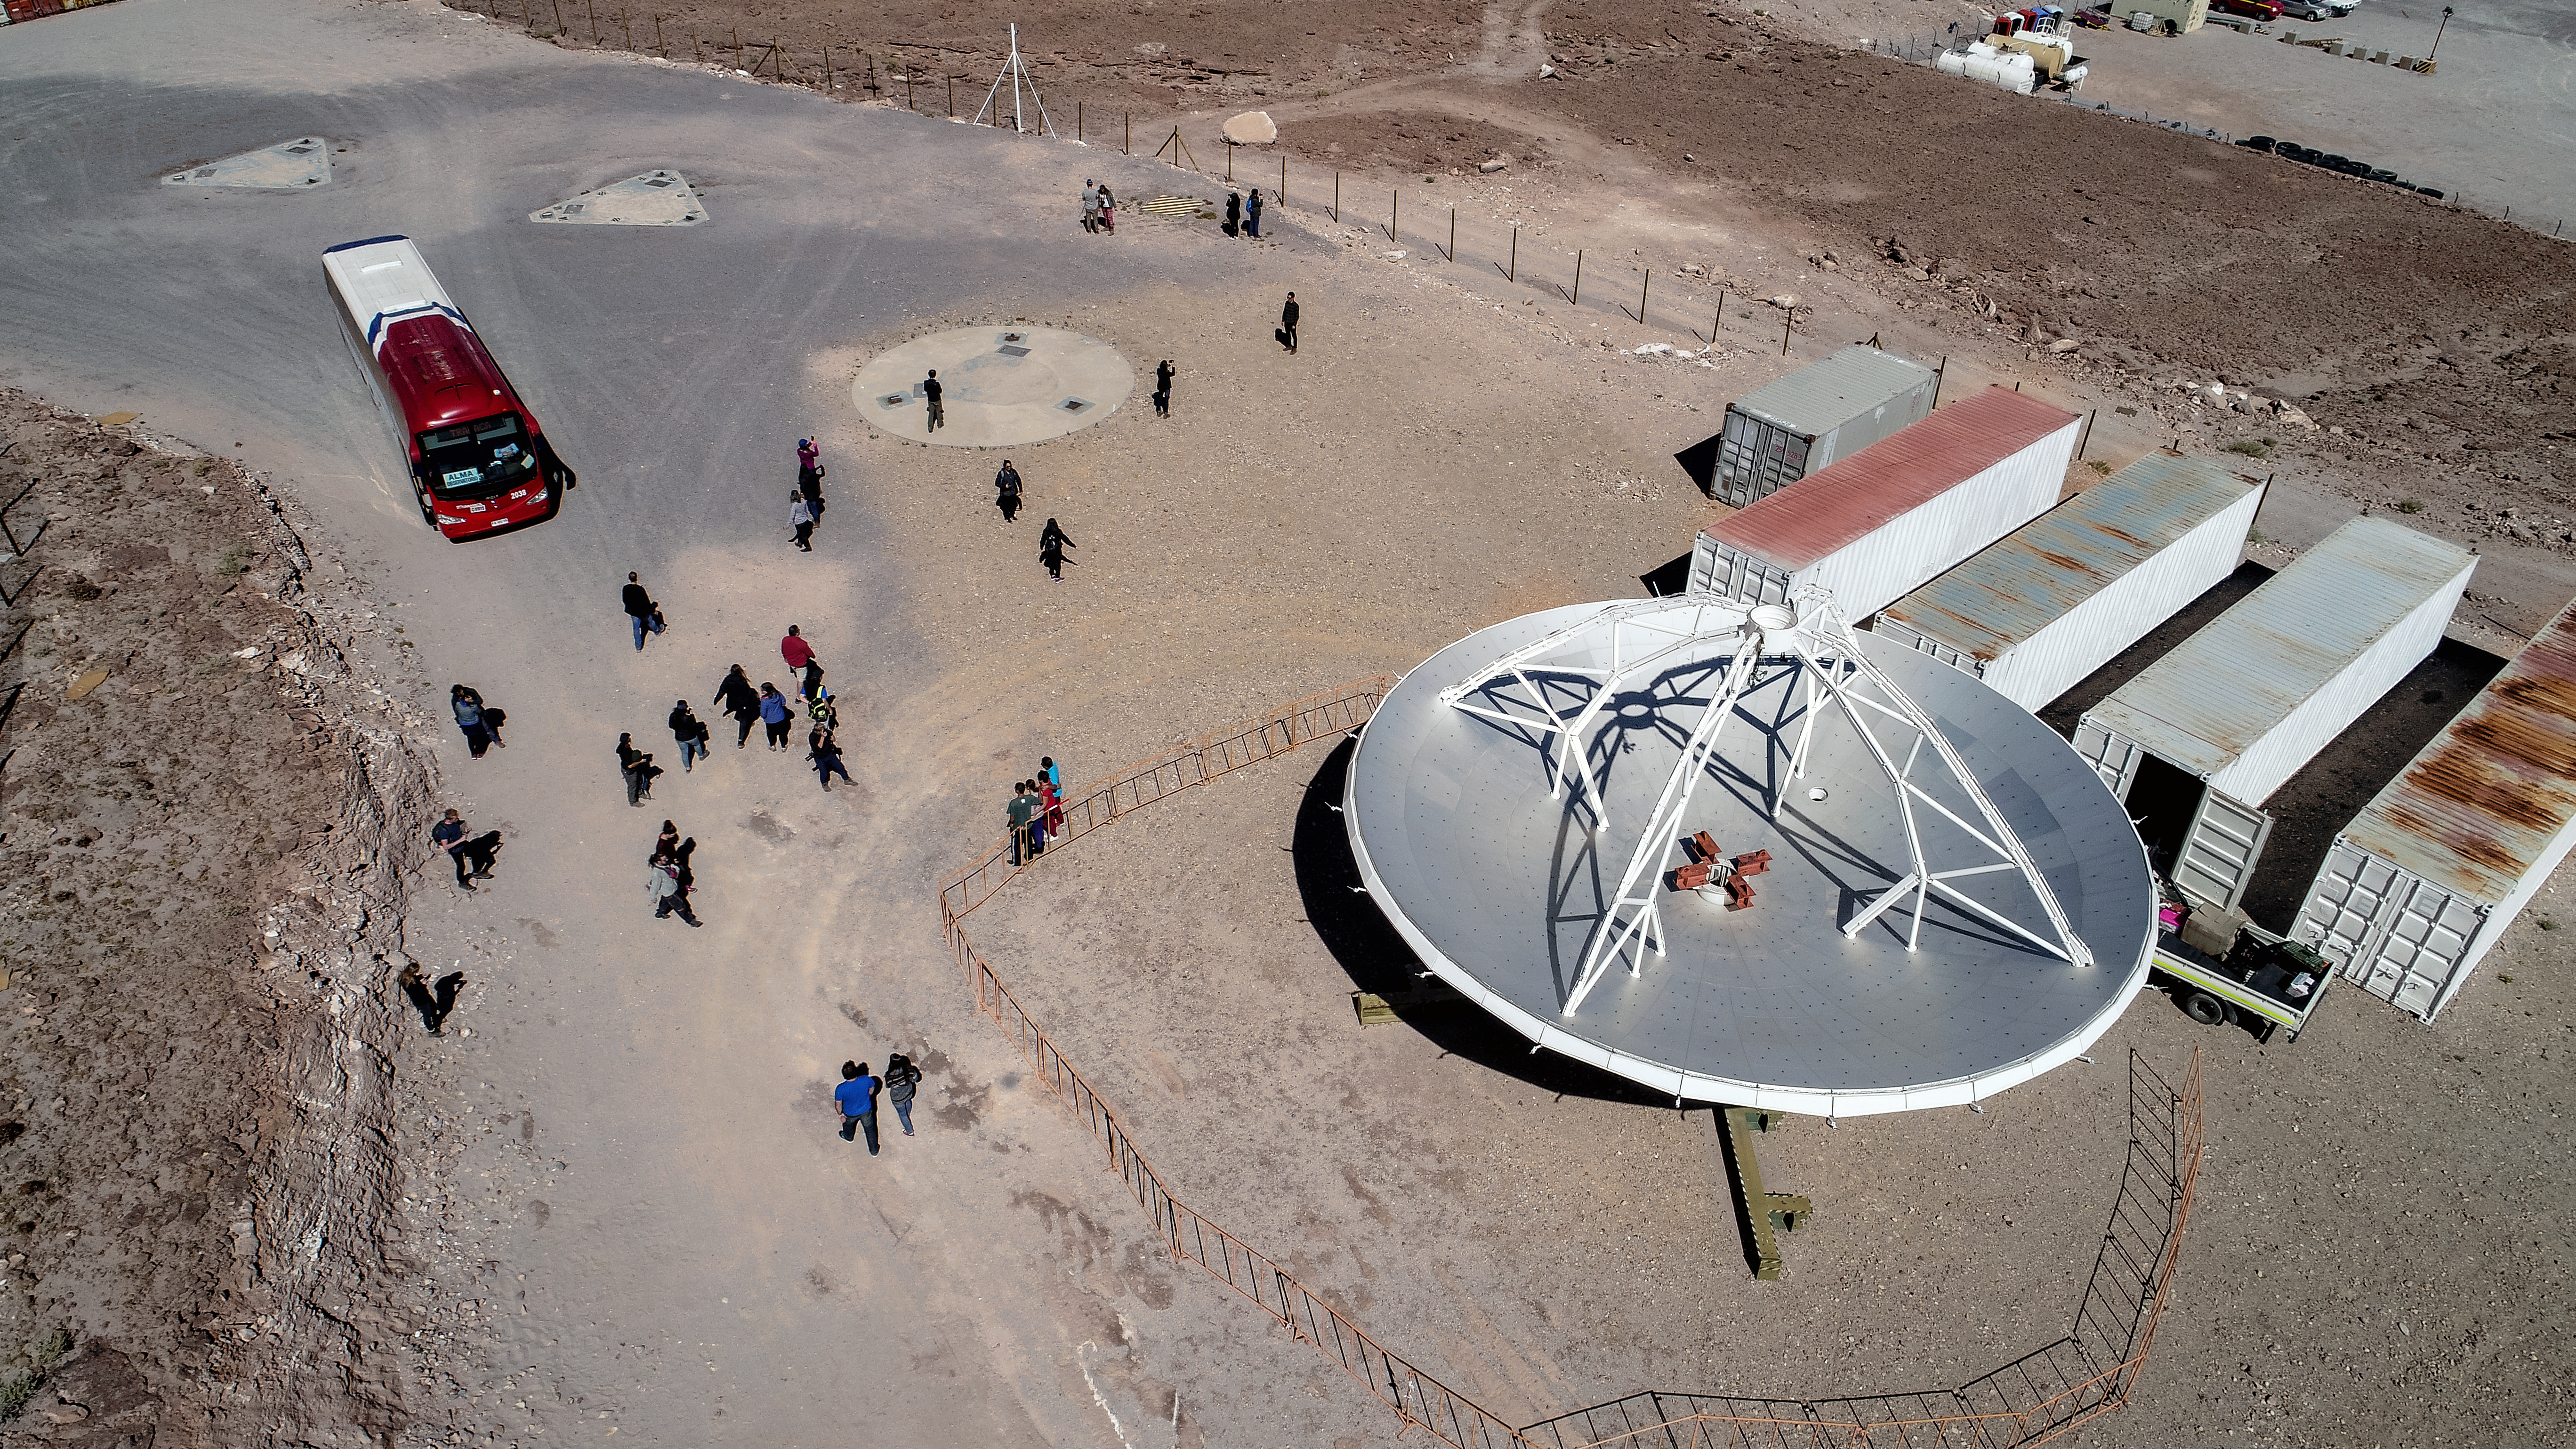

ALMA antenna at Array Operations Site

This image captures one of ALMA's antennas with ant-like staff working around it, illustrating its size. Here, at the Array Operations Site (AOS) on Chajnantor plateau, digitised signals are received from the radio telescopes to be processed and transmitted to data storage facilities.

Credit: ALMA (ESO/NAOJ/NRAO)